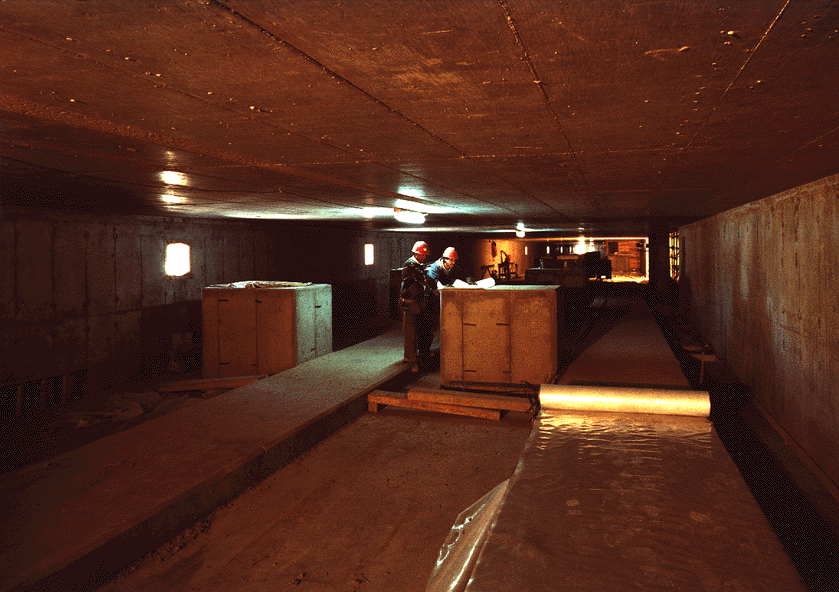

Early construction on VLT

The image was taken inside the interferometric tunnel. The concrete supports for the various optical system can be seen

Credit: ESO